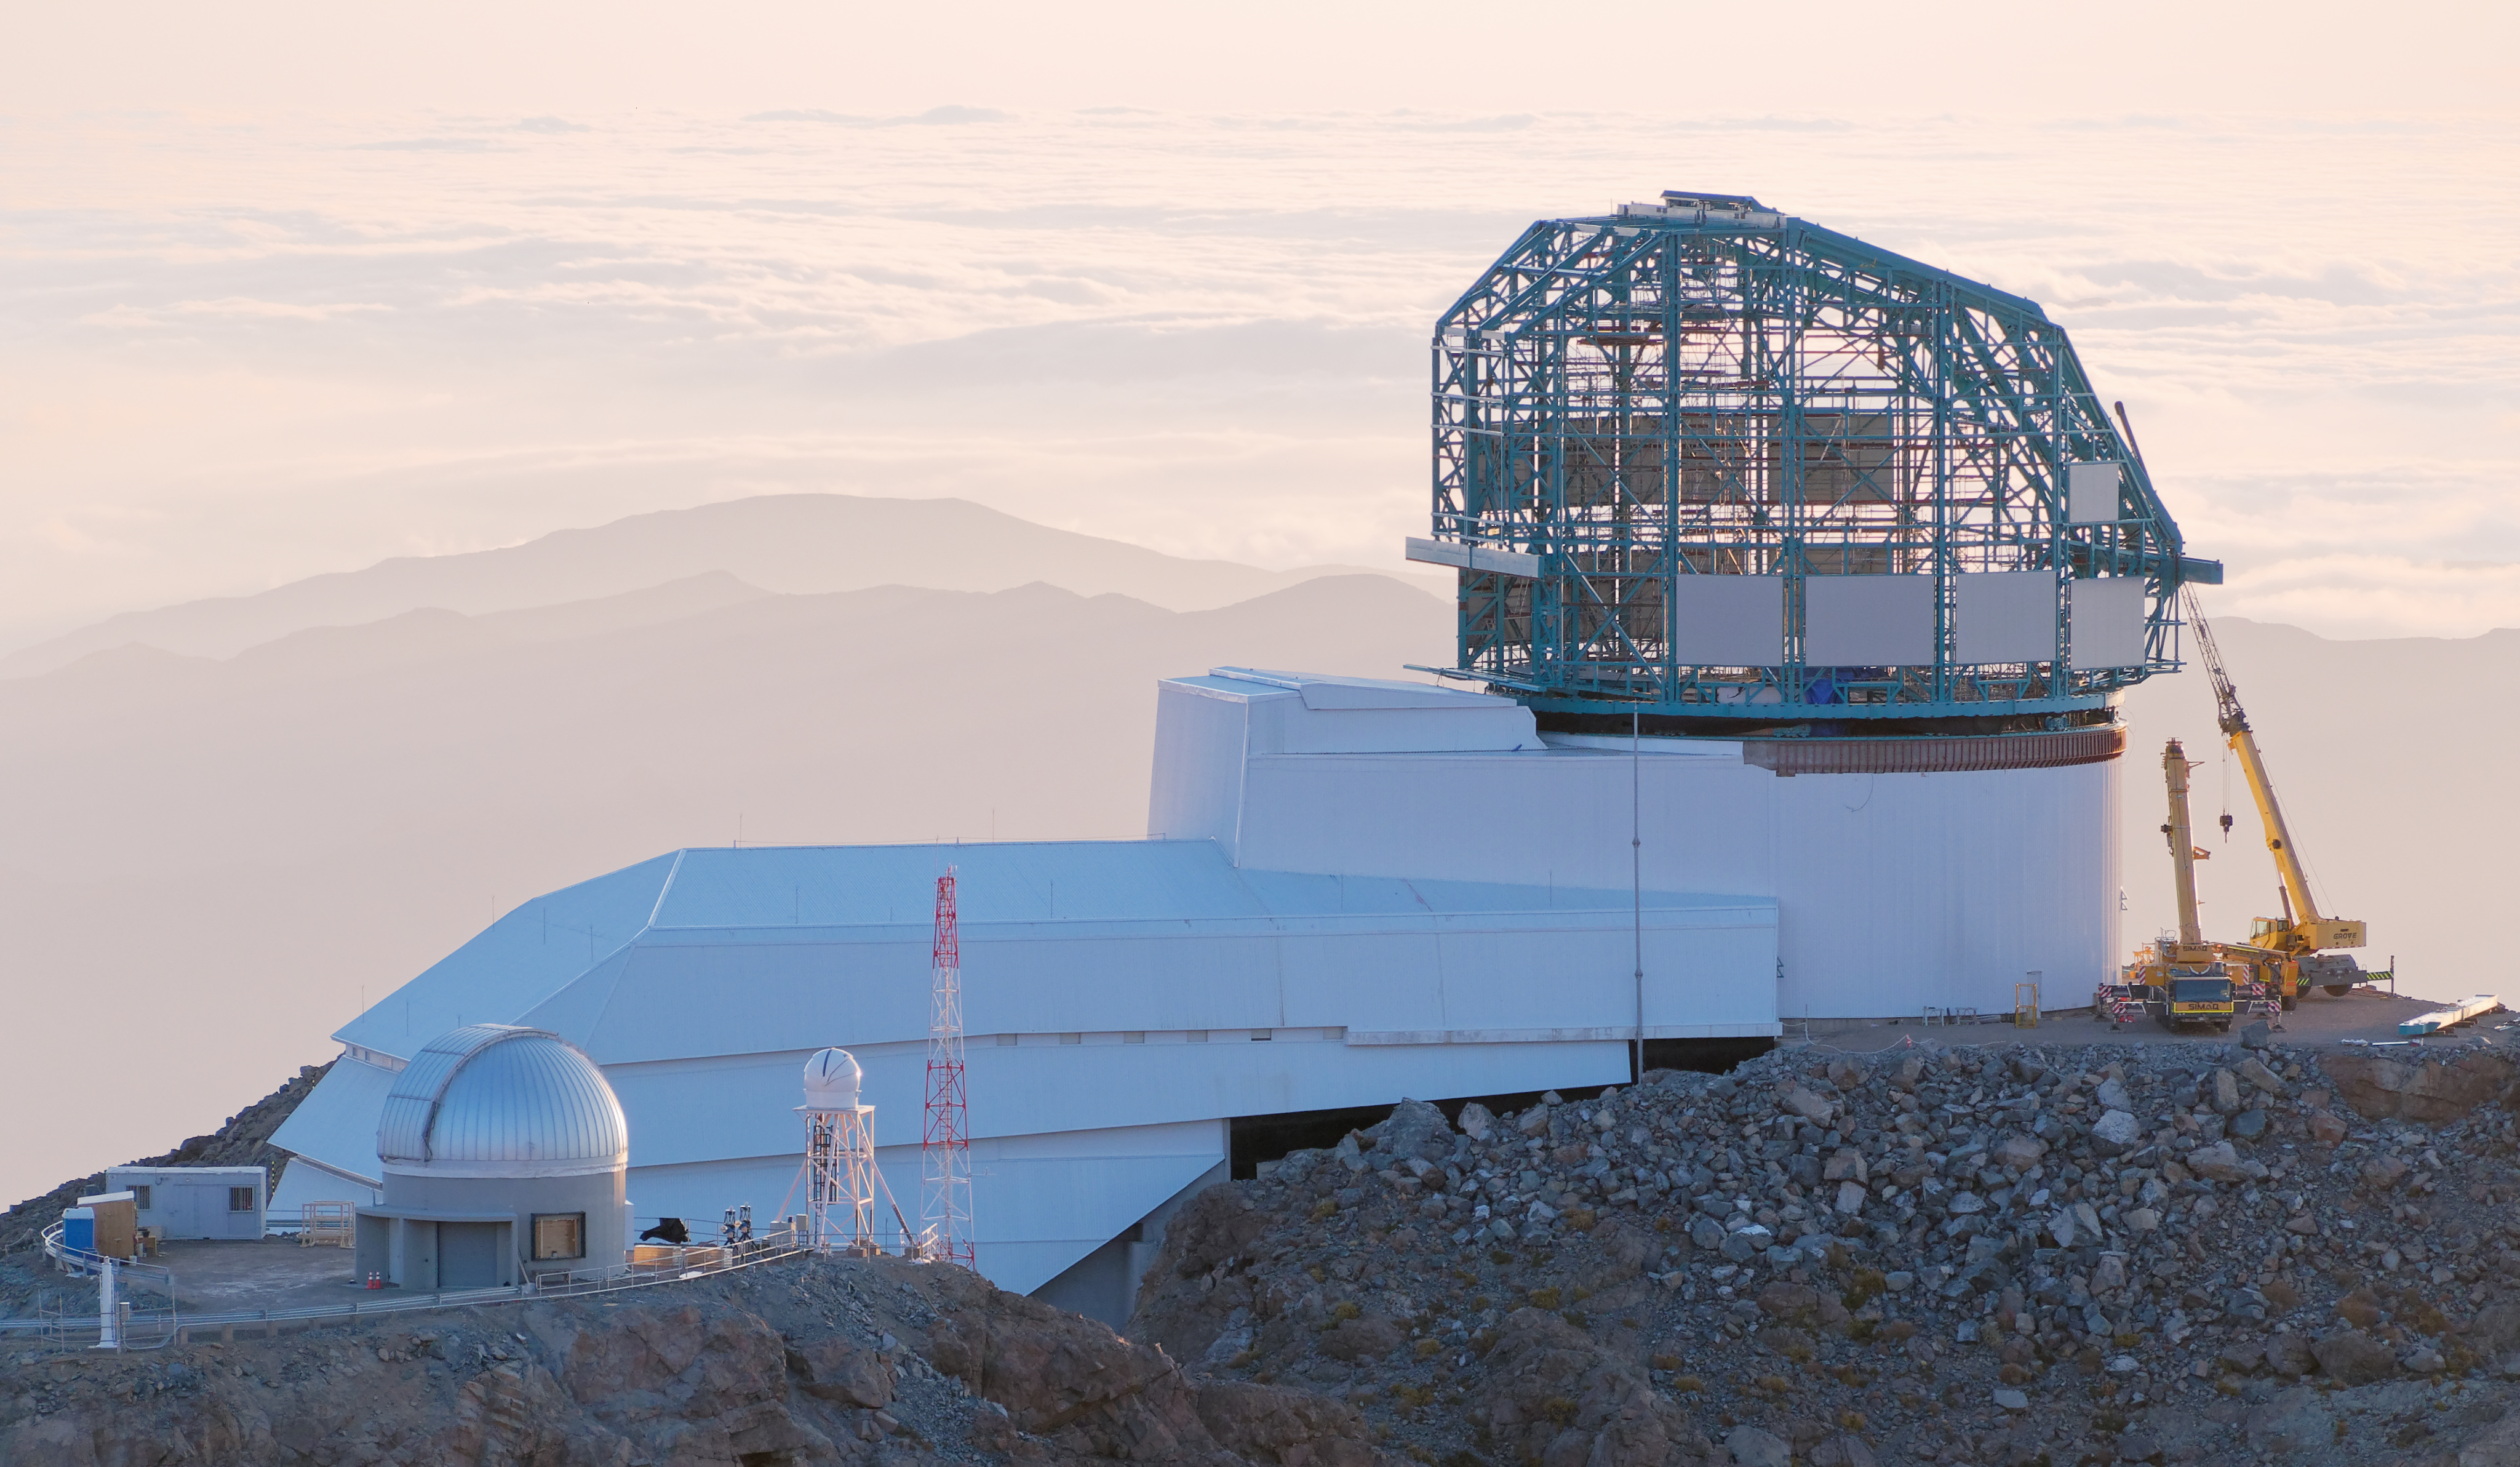

LSST Status September 2019

LSST Status September 2019

Credit: W O'Mullane/Rubin Observatory/NSF/AURA